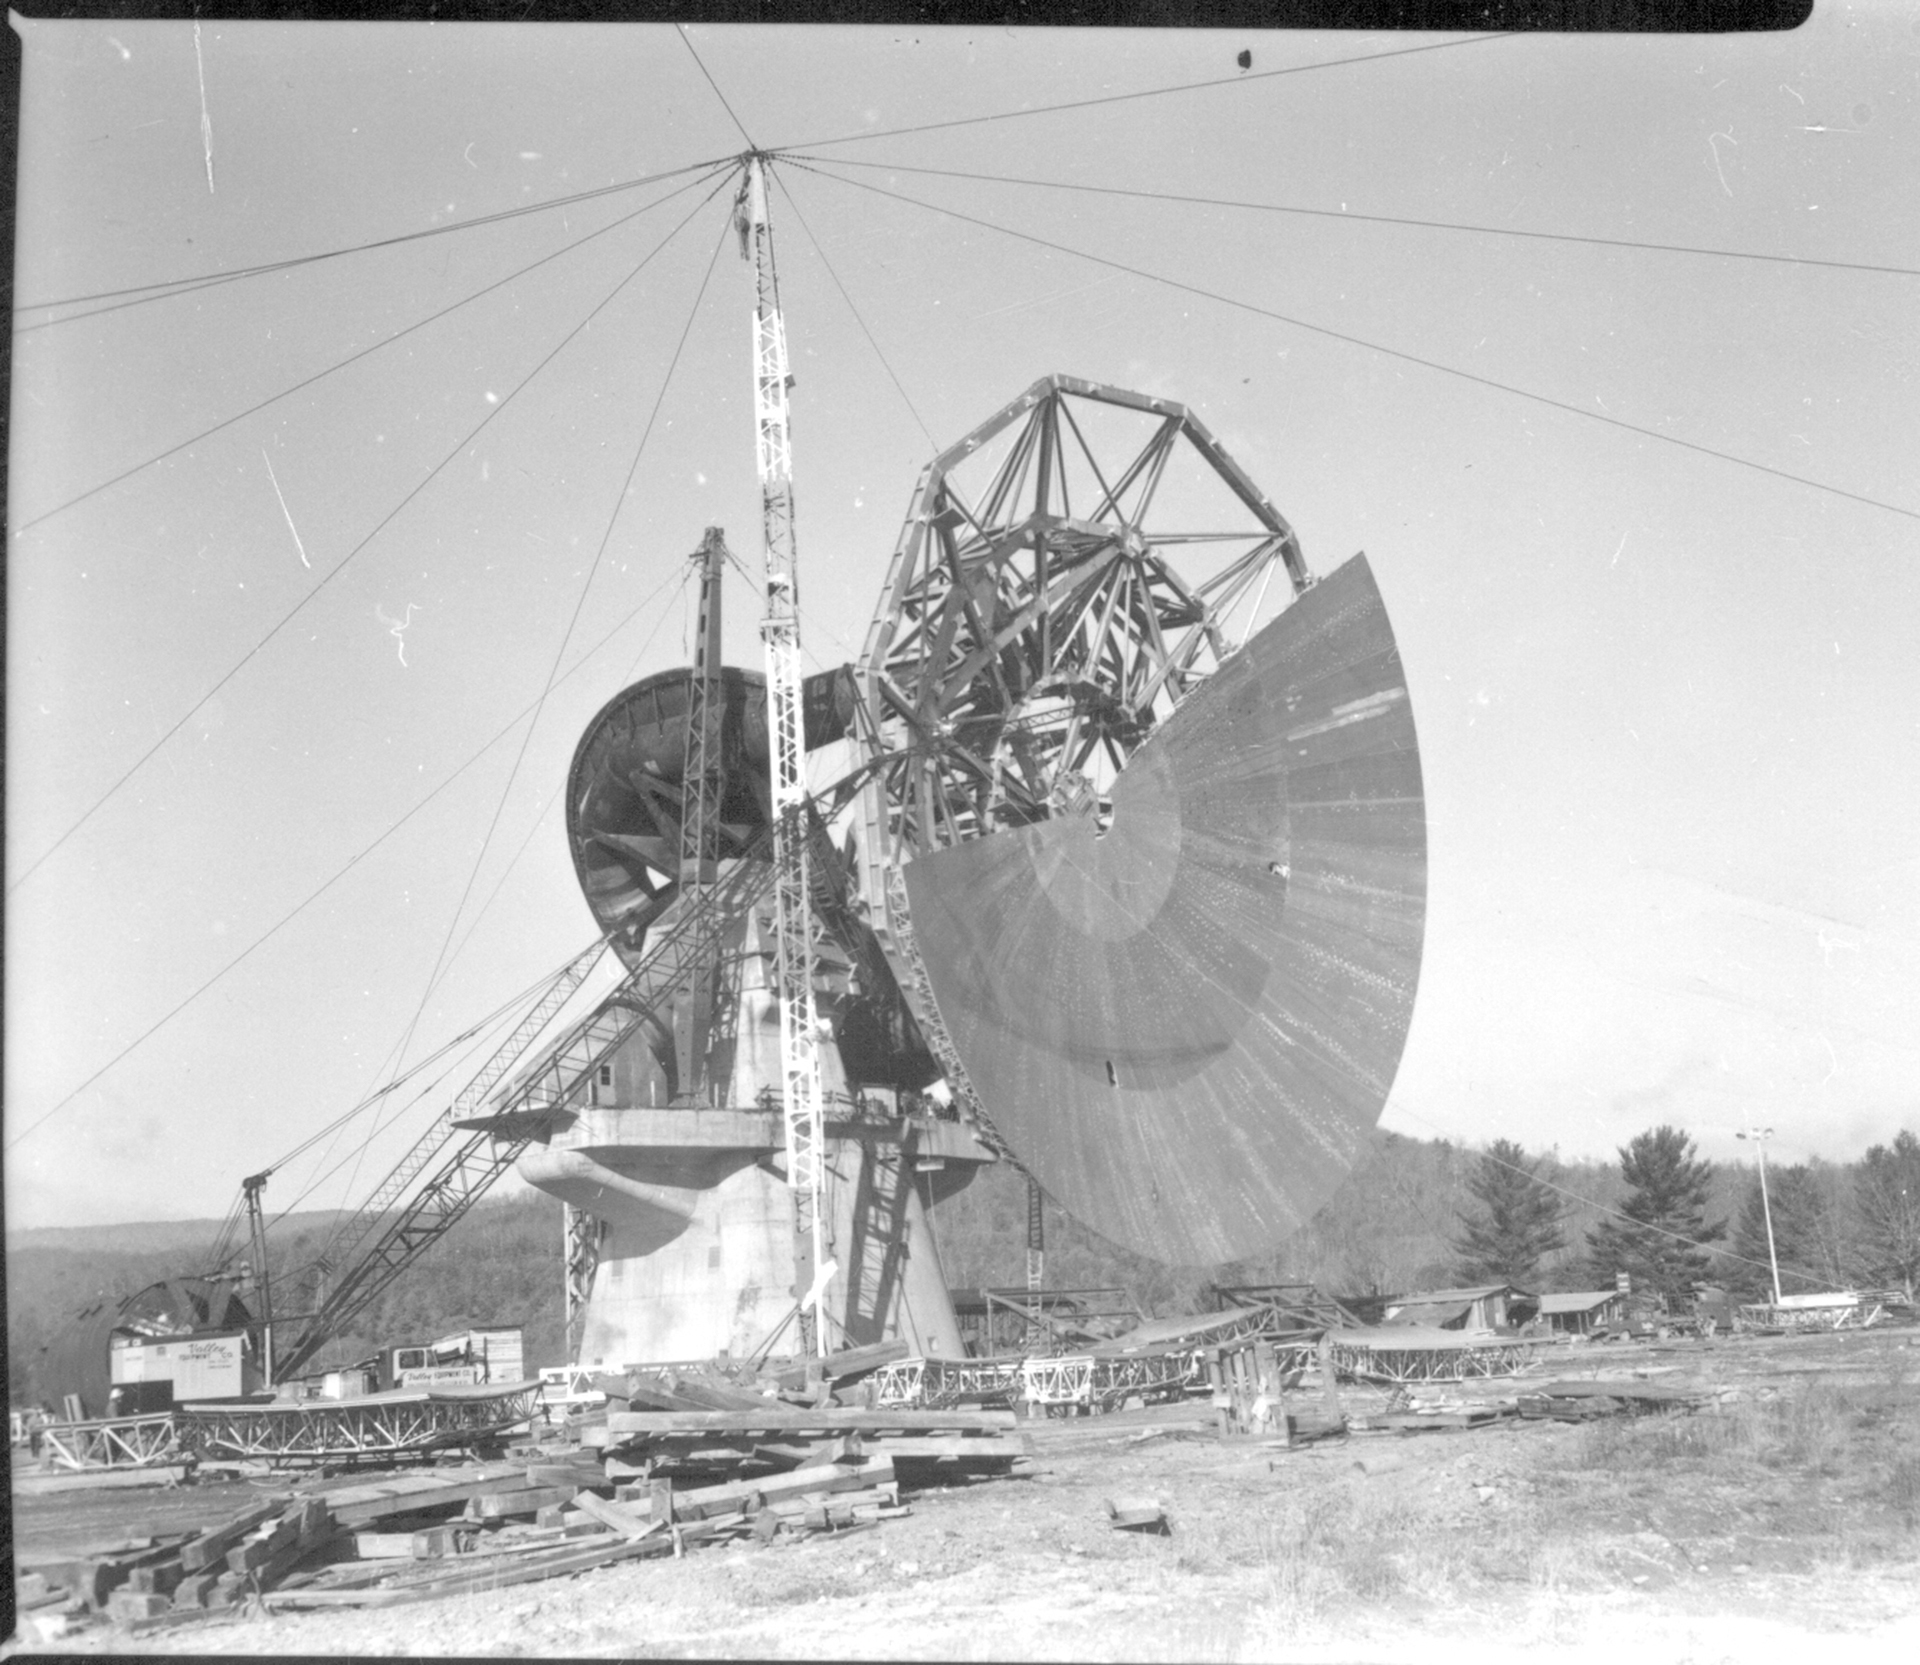

Assembling the Surface

In December of 1964, work began on installing the 60 aluminum surface panels of the 140-foot (43-meter) dish telescope. At the same time, the derricks and cranes used to lift the thousands of tons of structure were being dismantled. They had been familiar sights fin Green Bank, West Virginia for over six years.

Credit: NRAO/AUI/NSF